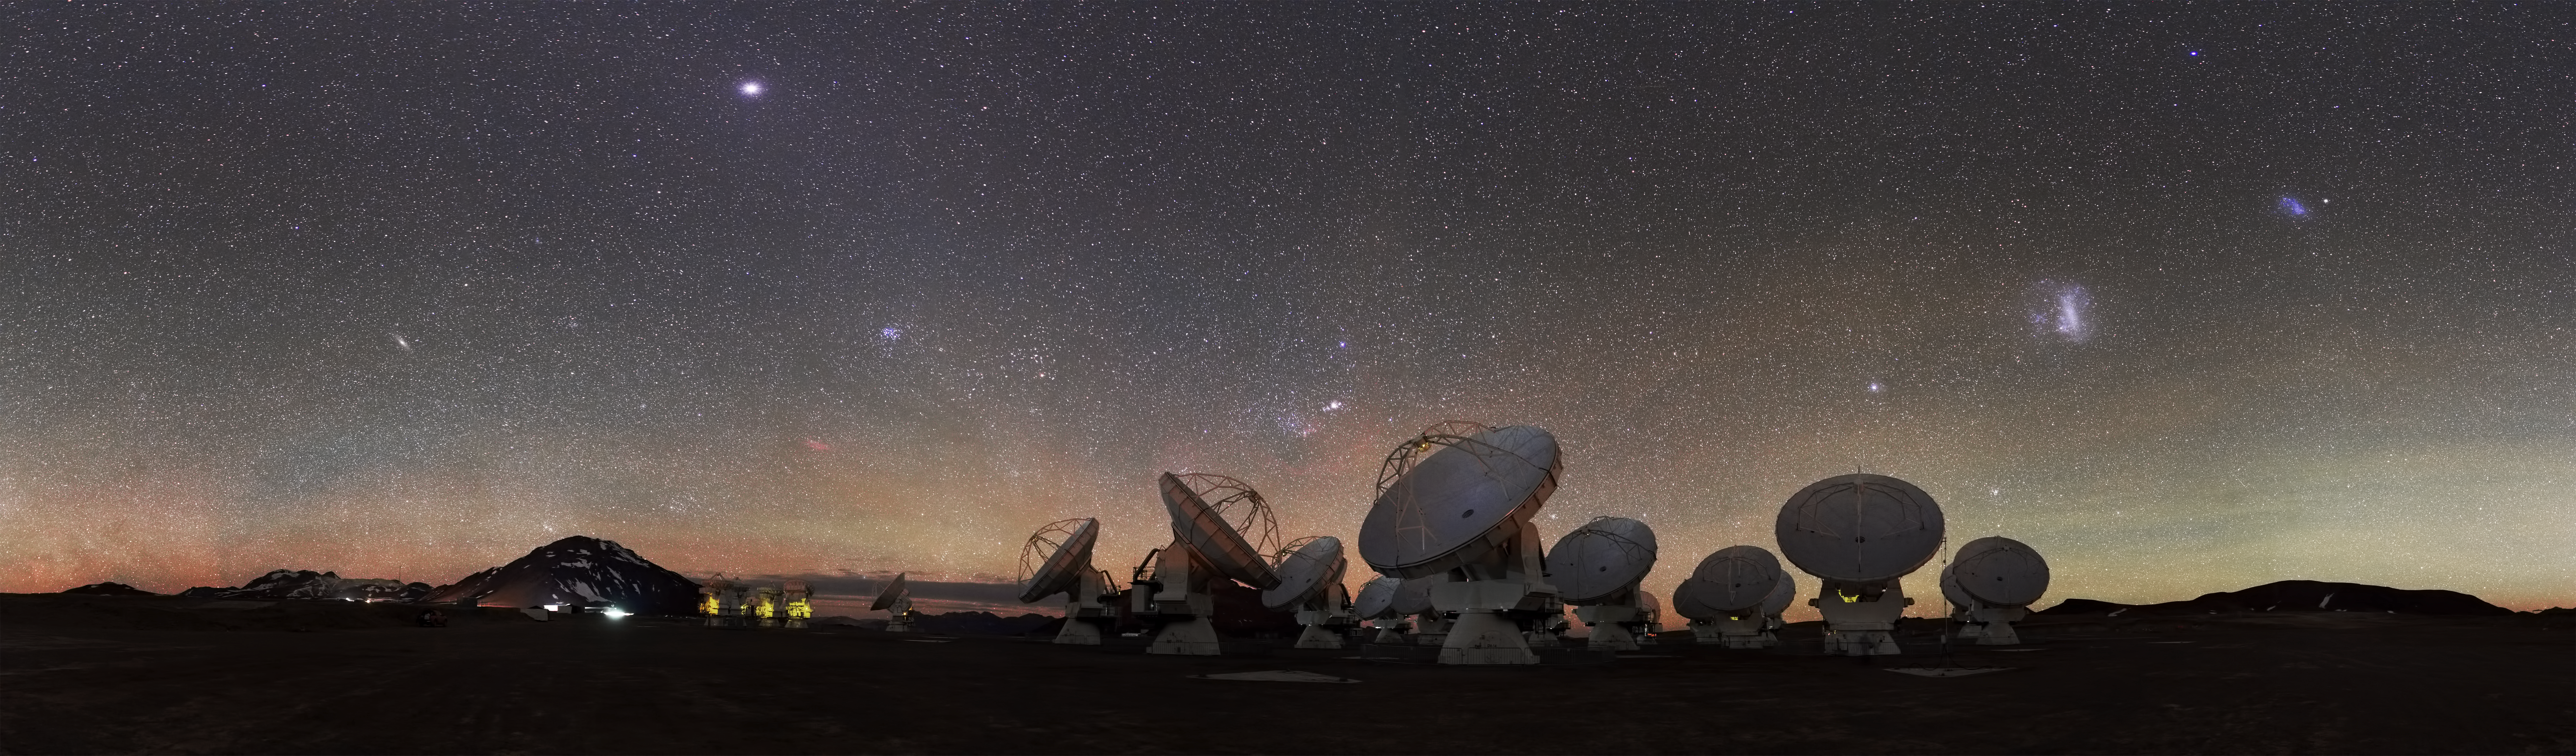

In search of space

At 5000 metres above sea level, high upon the Chajnantor Plateau in Chile, the antennas of the ALMA Observatory peer skywards, scanning the Universe for clues to our cosmic origins. This plateau is one of the highest observatory sites on Earth.

Visible amongst the thousands of stars on the right side of this image are the Small and Large Magellanic Clouds, appearing as luminous smudges in the sky. These cloud-like objects are both galaxies — two of the closest galactic neighbours to our galaxy, the Milky Way.

ALMA's main aim is to observe the coldest and most ancient objects in the cosmos — known as the "cold Universe". The array measures radiation emitted in the millimetre and submillimetre wavelengths, which lie in between infrared and radio waves in the electromagnetic spectrum. It features 66 mobile antennas which can be moved and configured over the ALMA site to meet the scientists' requirements, making it the biggest astronomical experiment in existence.

This amazing picture of the ALMA landscape was taken by ESO Photo Ambassador Stéphane Guisard, an optics engineer at the European Southern Observatory's Very Large Telescope in the Atacama Desert, Chile.

Credit: ESO/S. Guisard (www.eso.org/~sguisard)